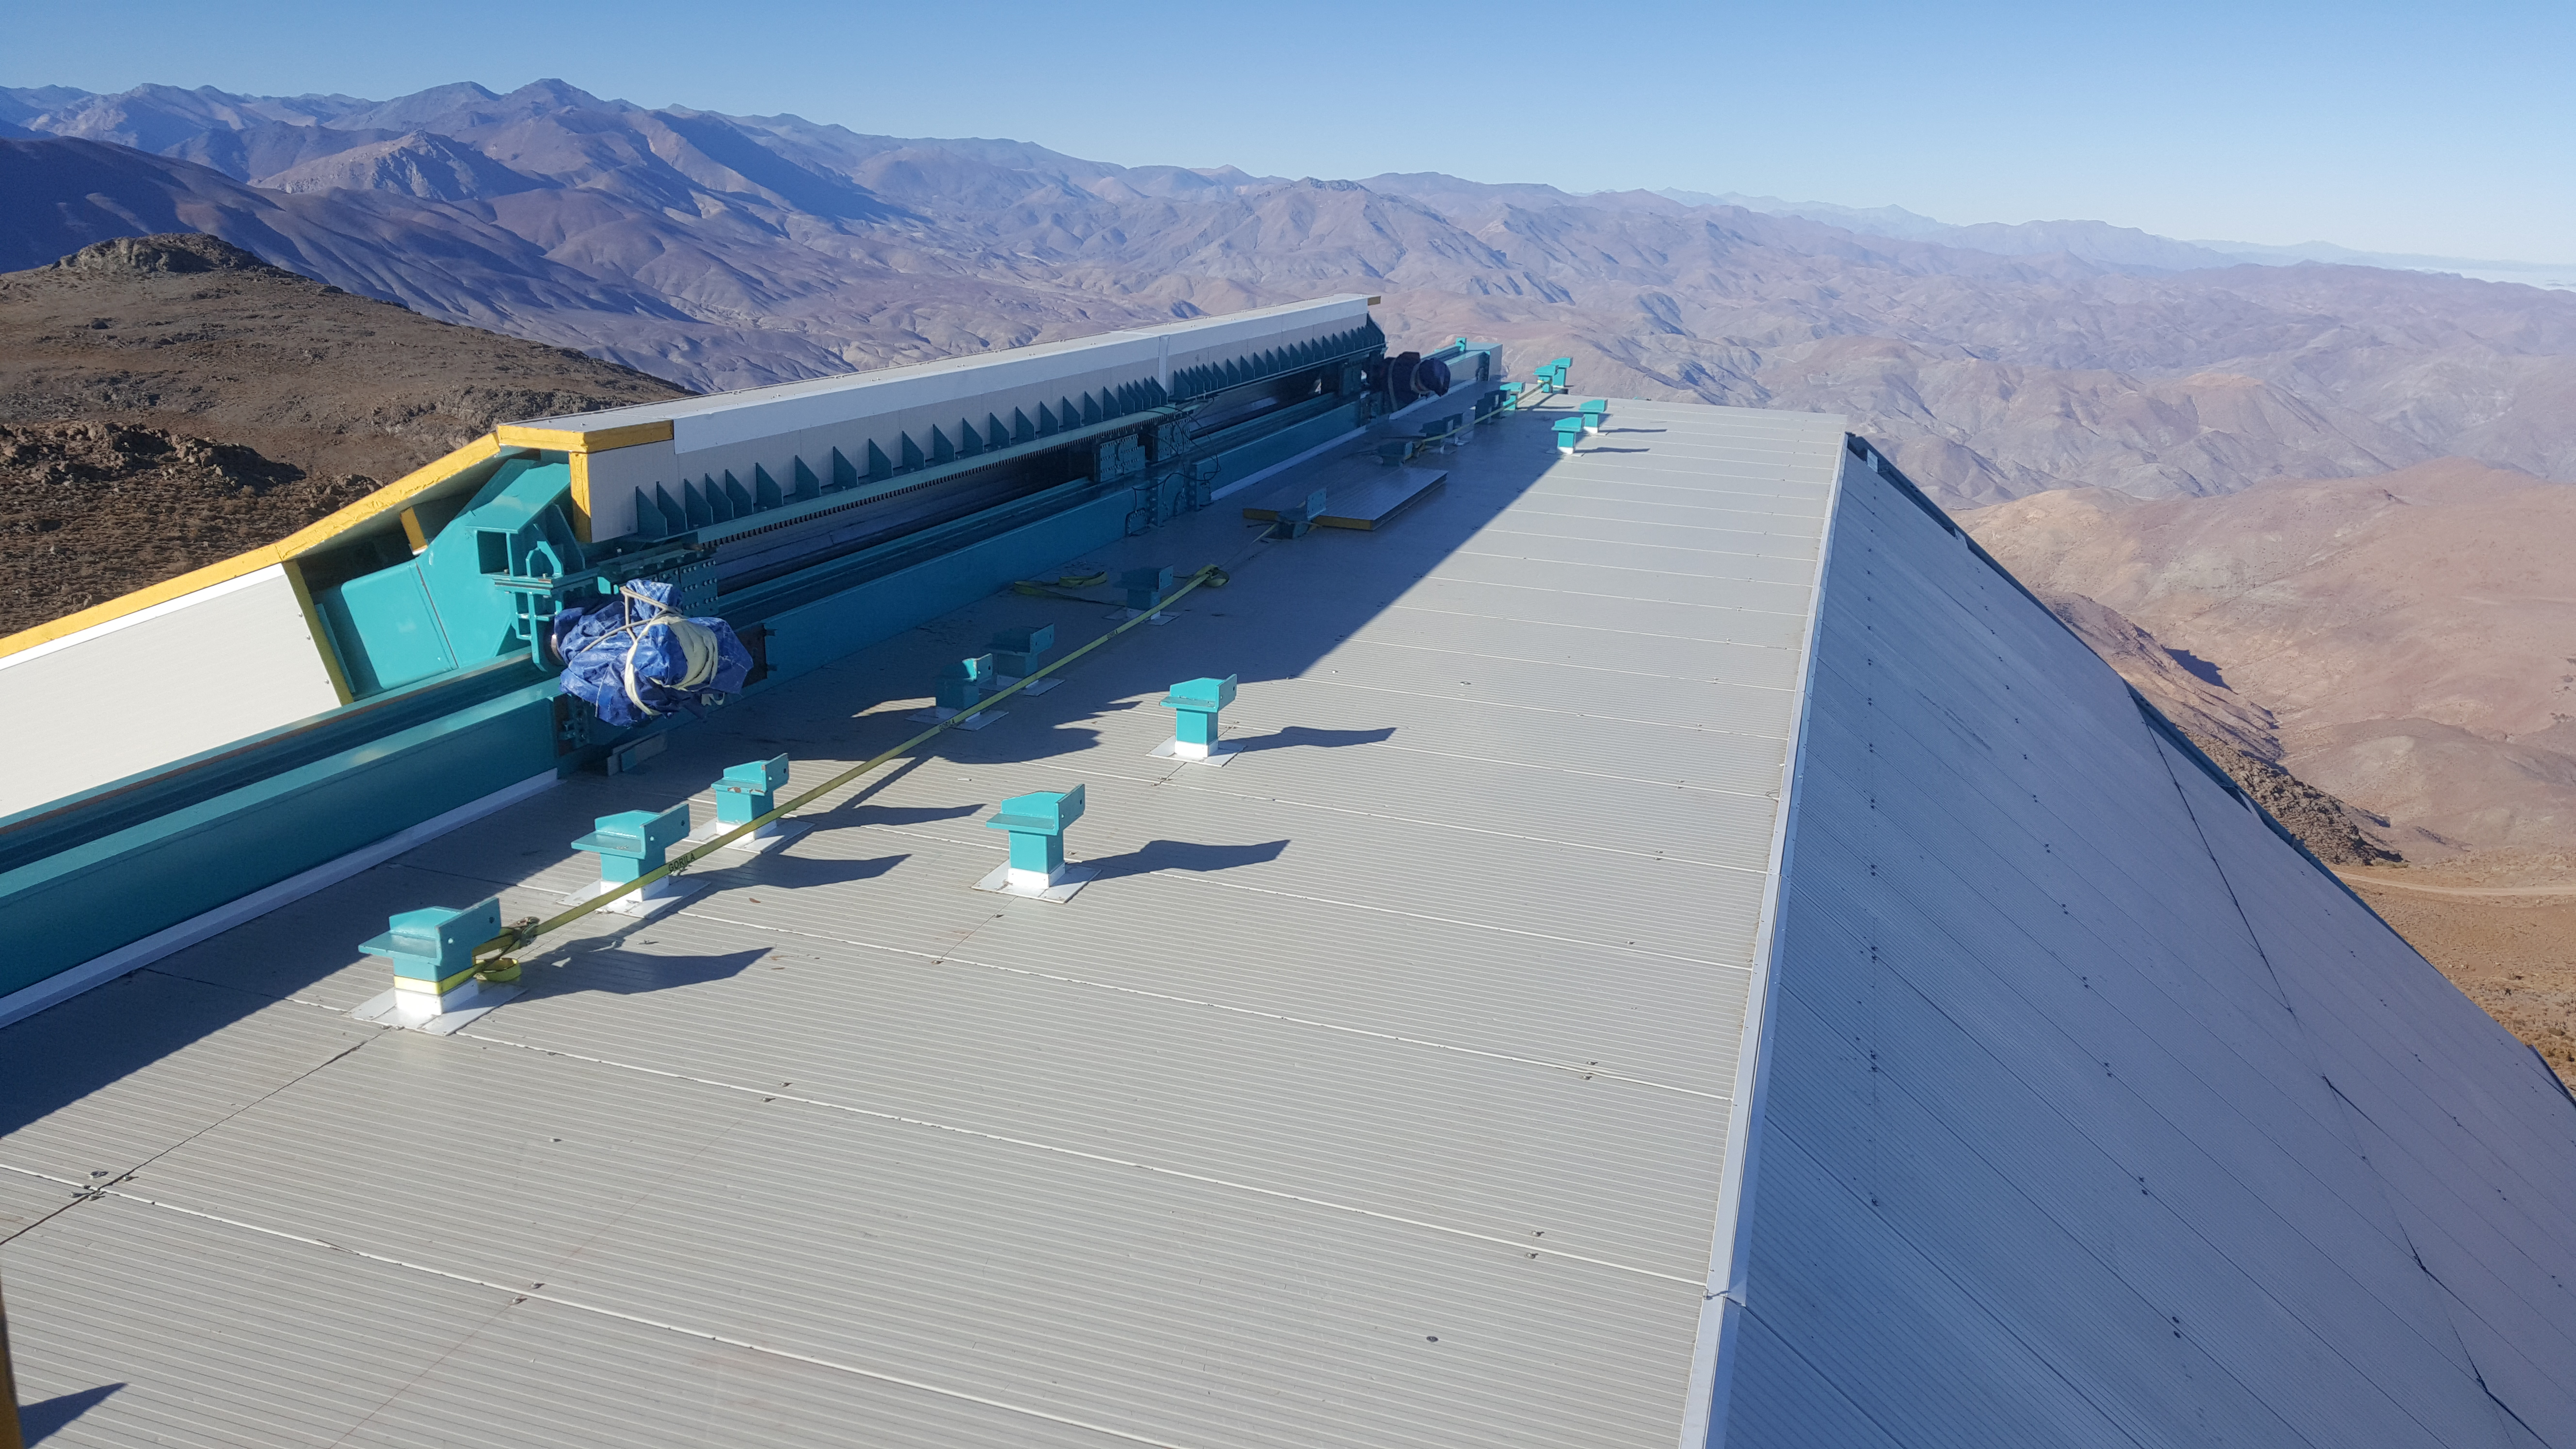

Summit Inspection May 26, 2020

A regular inspection of the Cerro Pachón construction site took place on May 26th. This visit included more work on the Dome and a detailed inspection of Telescope Mount Assembly (TMA) stored materials, as requested by TMA vendor Asturfeito.

Credit: Rubin Observatory/NSF/AURA